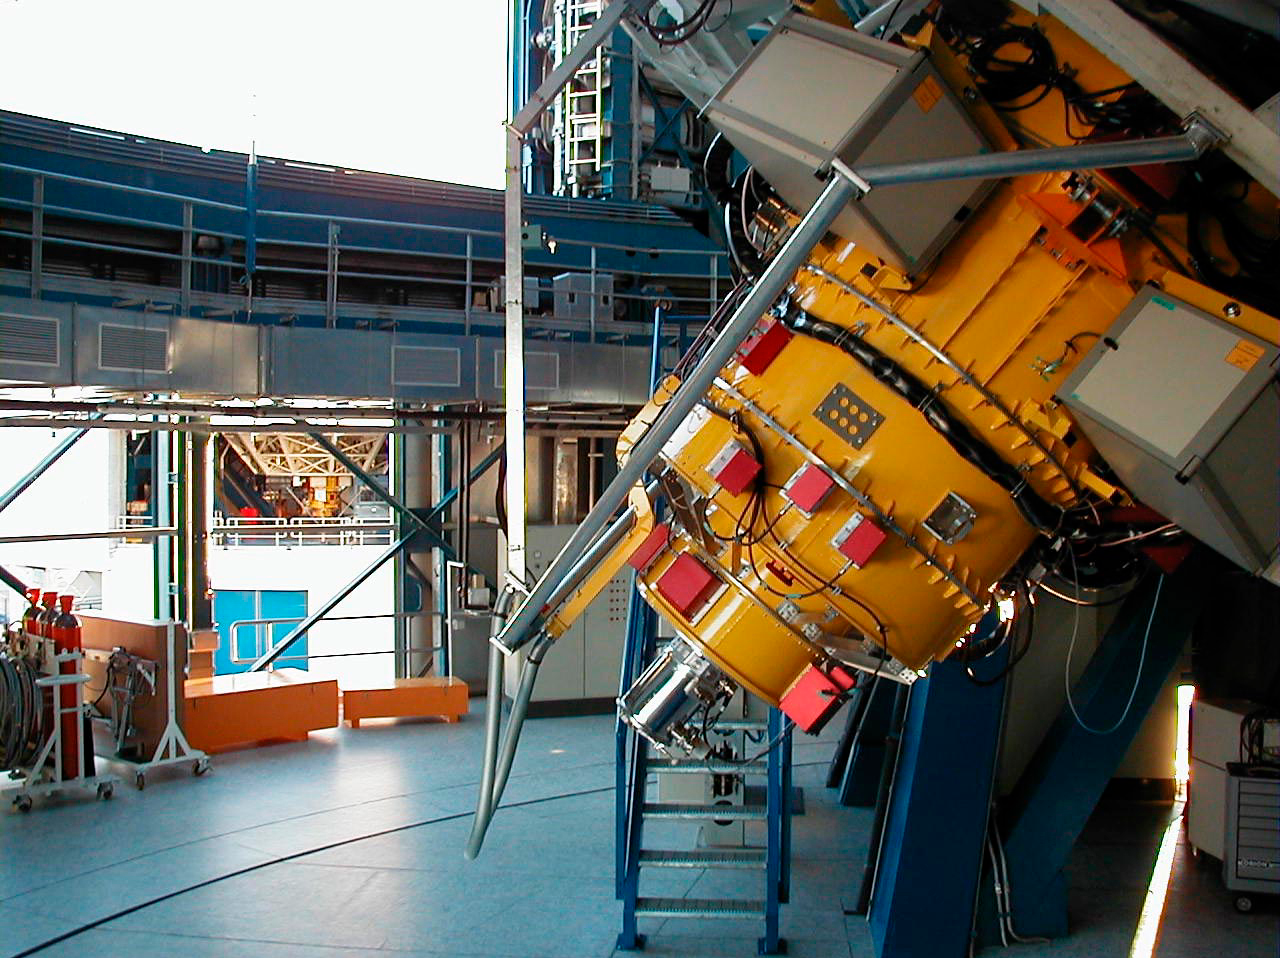

FORS1 and FORS2 at ANTU and KUEYEN

This photo shows the twin instruments, FORS2 at KUEYEN (in the foreground) and FORS1 at ANTU, seen in the background through the open ventilation doors in the two telescope enclosures. Although they look alike, the two instruments have specific functions.

Credit: ESO